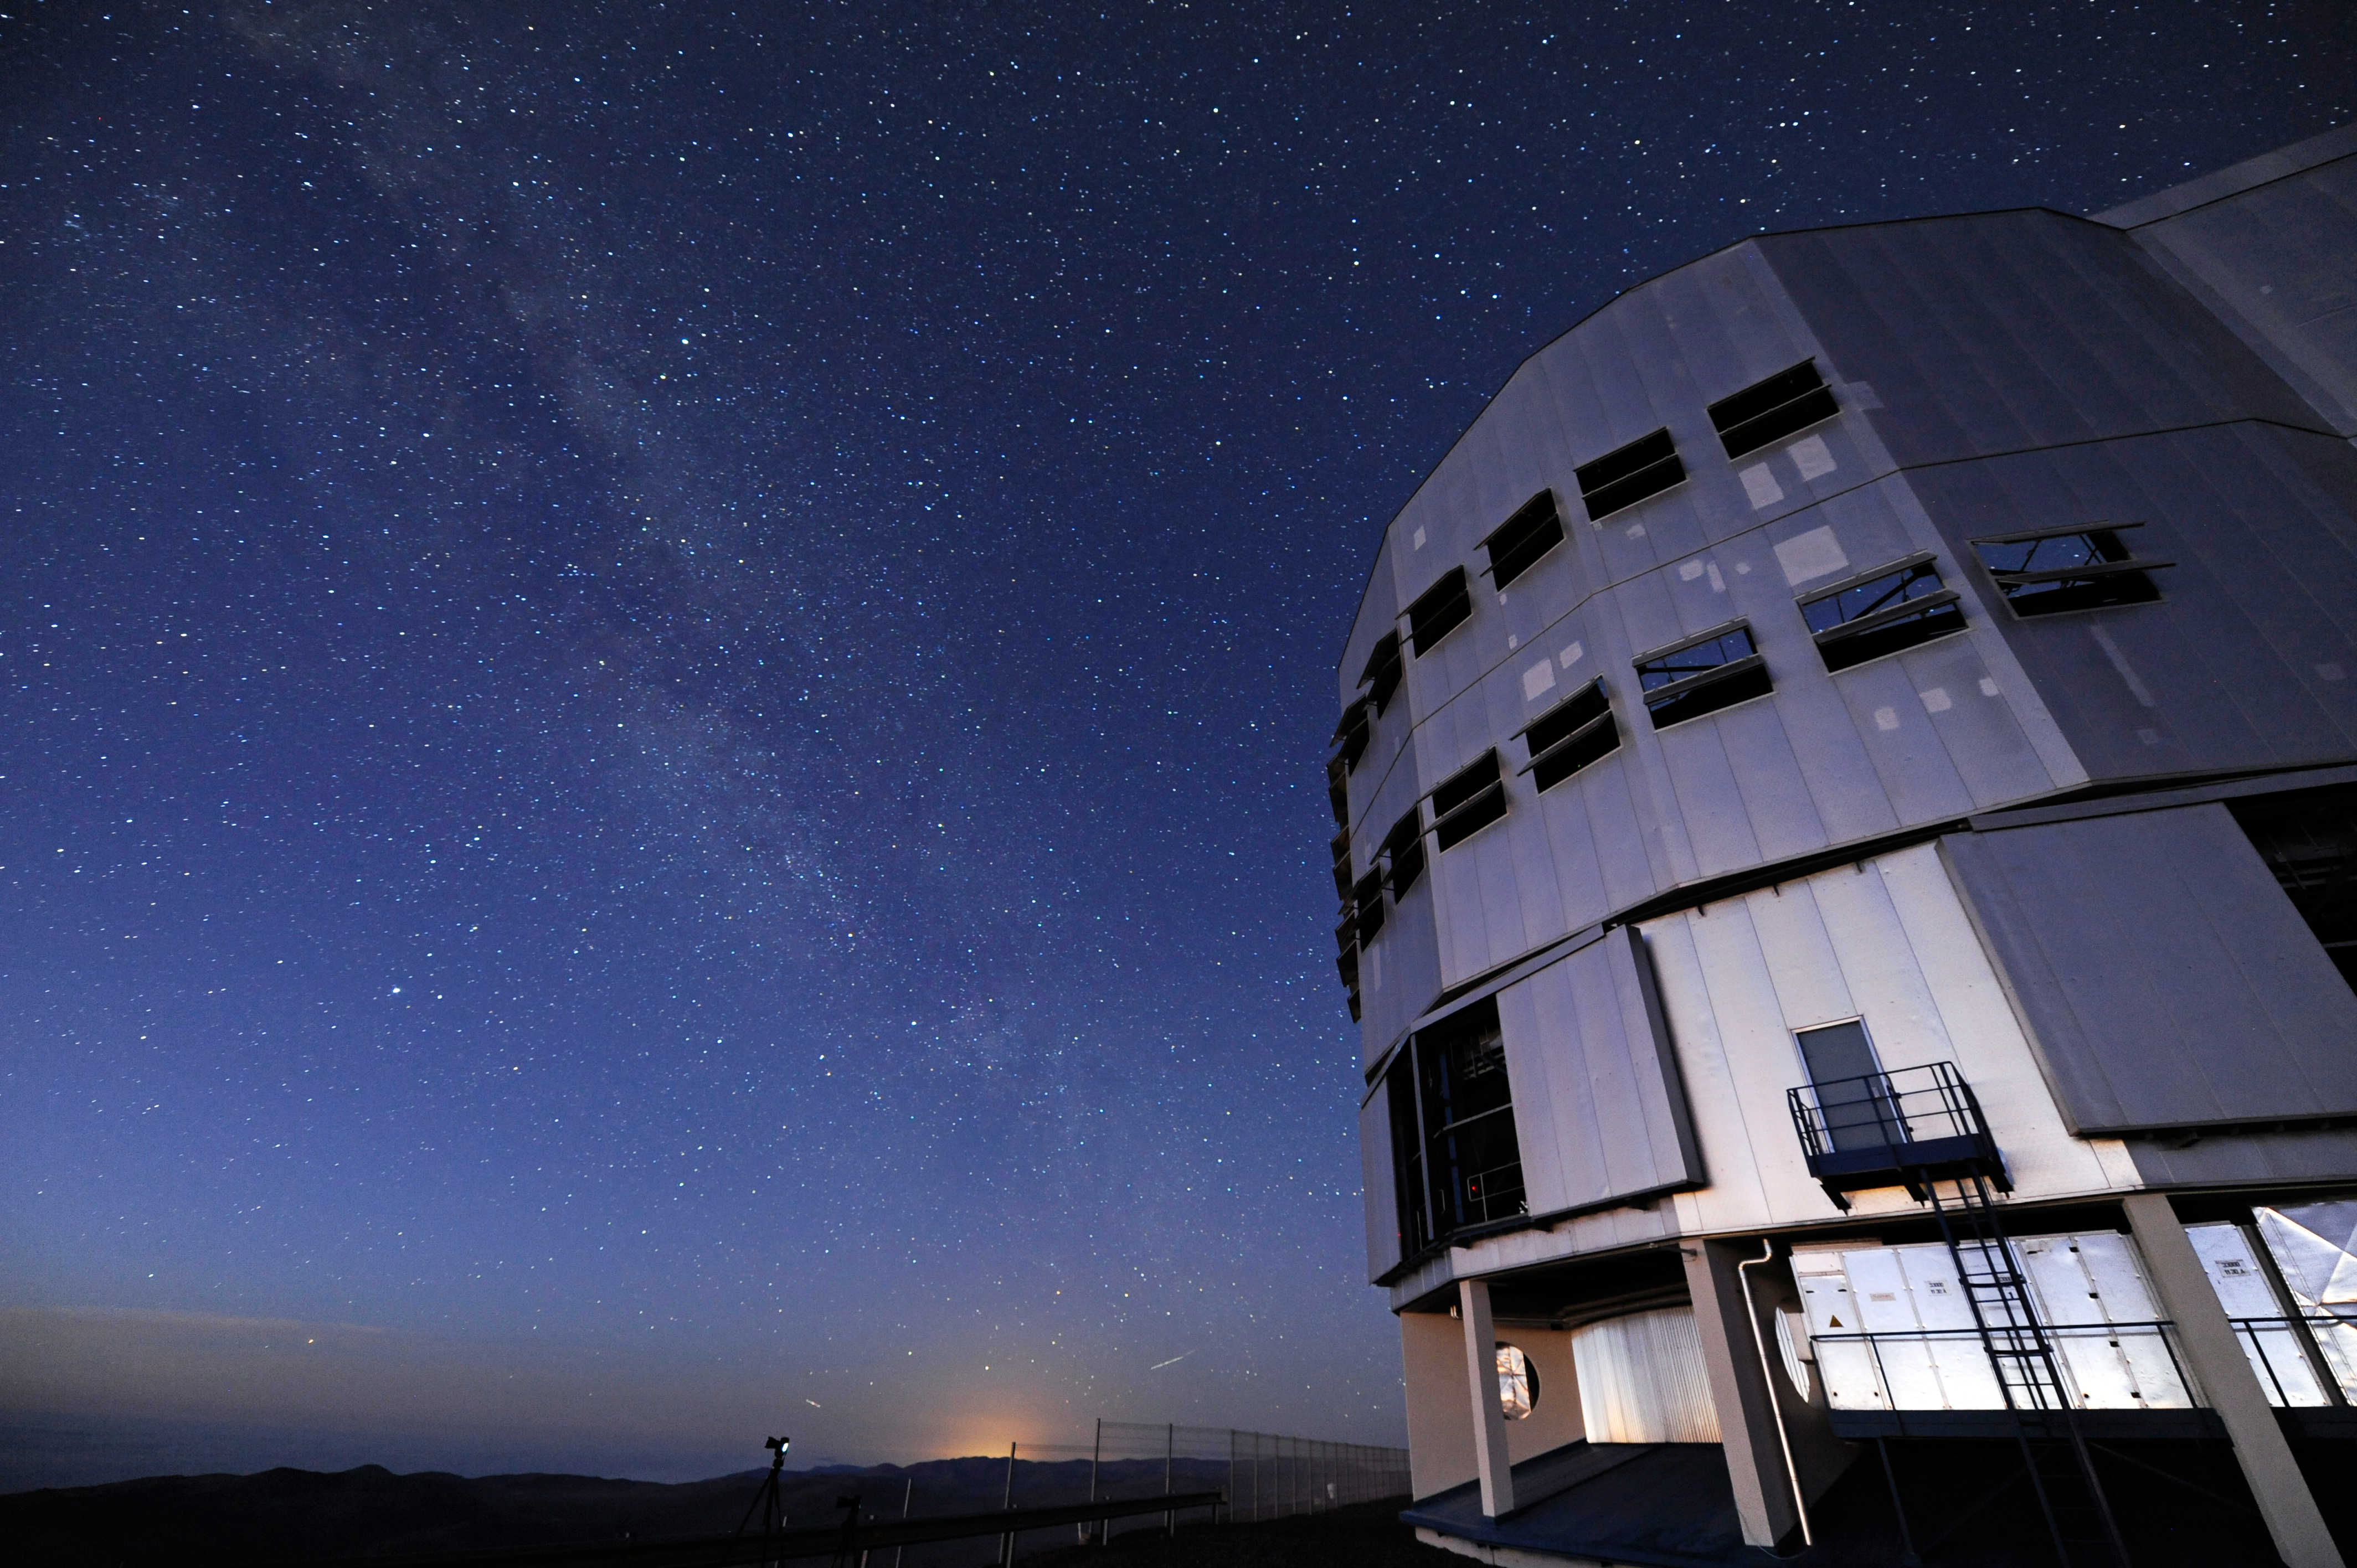

Peering into the night

ESO's VLT allows us to see things in the sky that are four billion times fainter than we can see with our eyes alone.

Credit: ESO/C. Malin